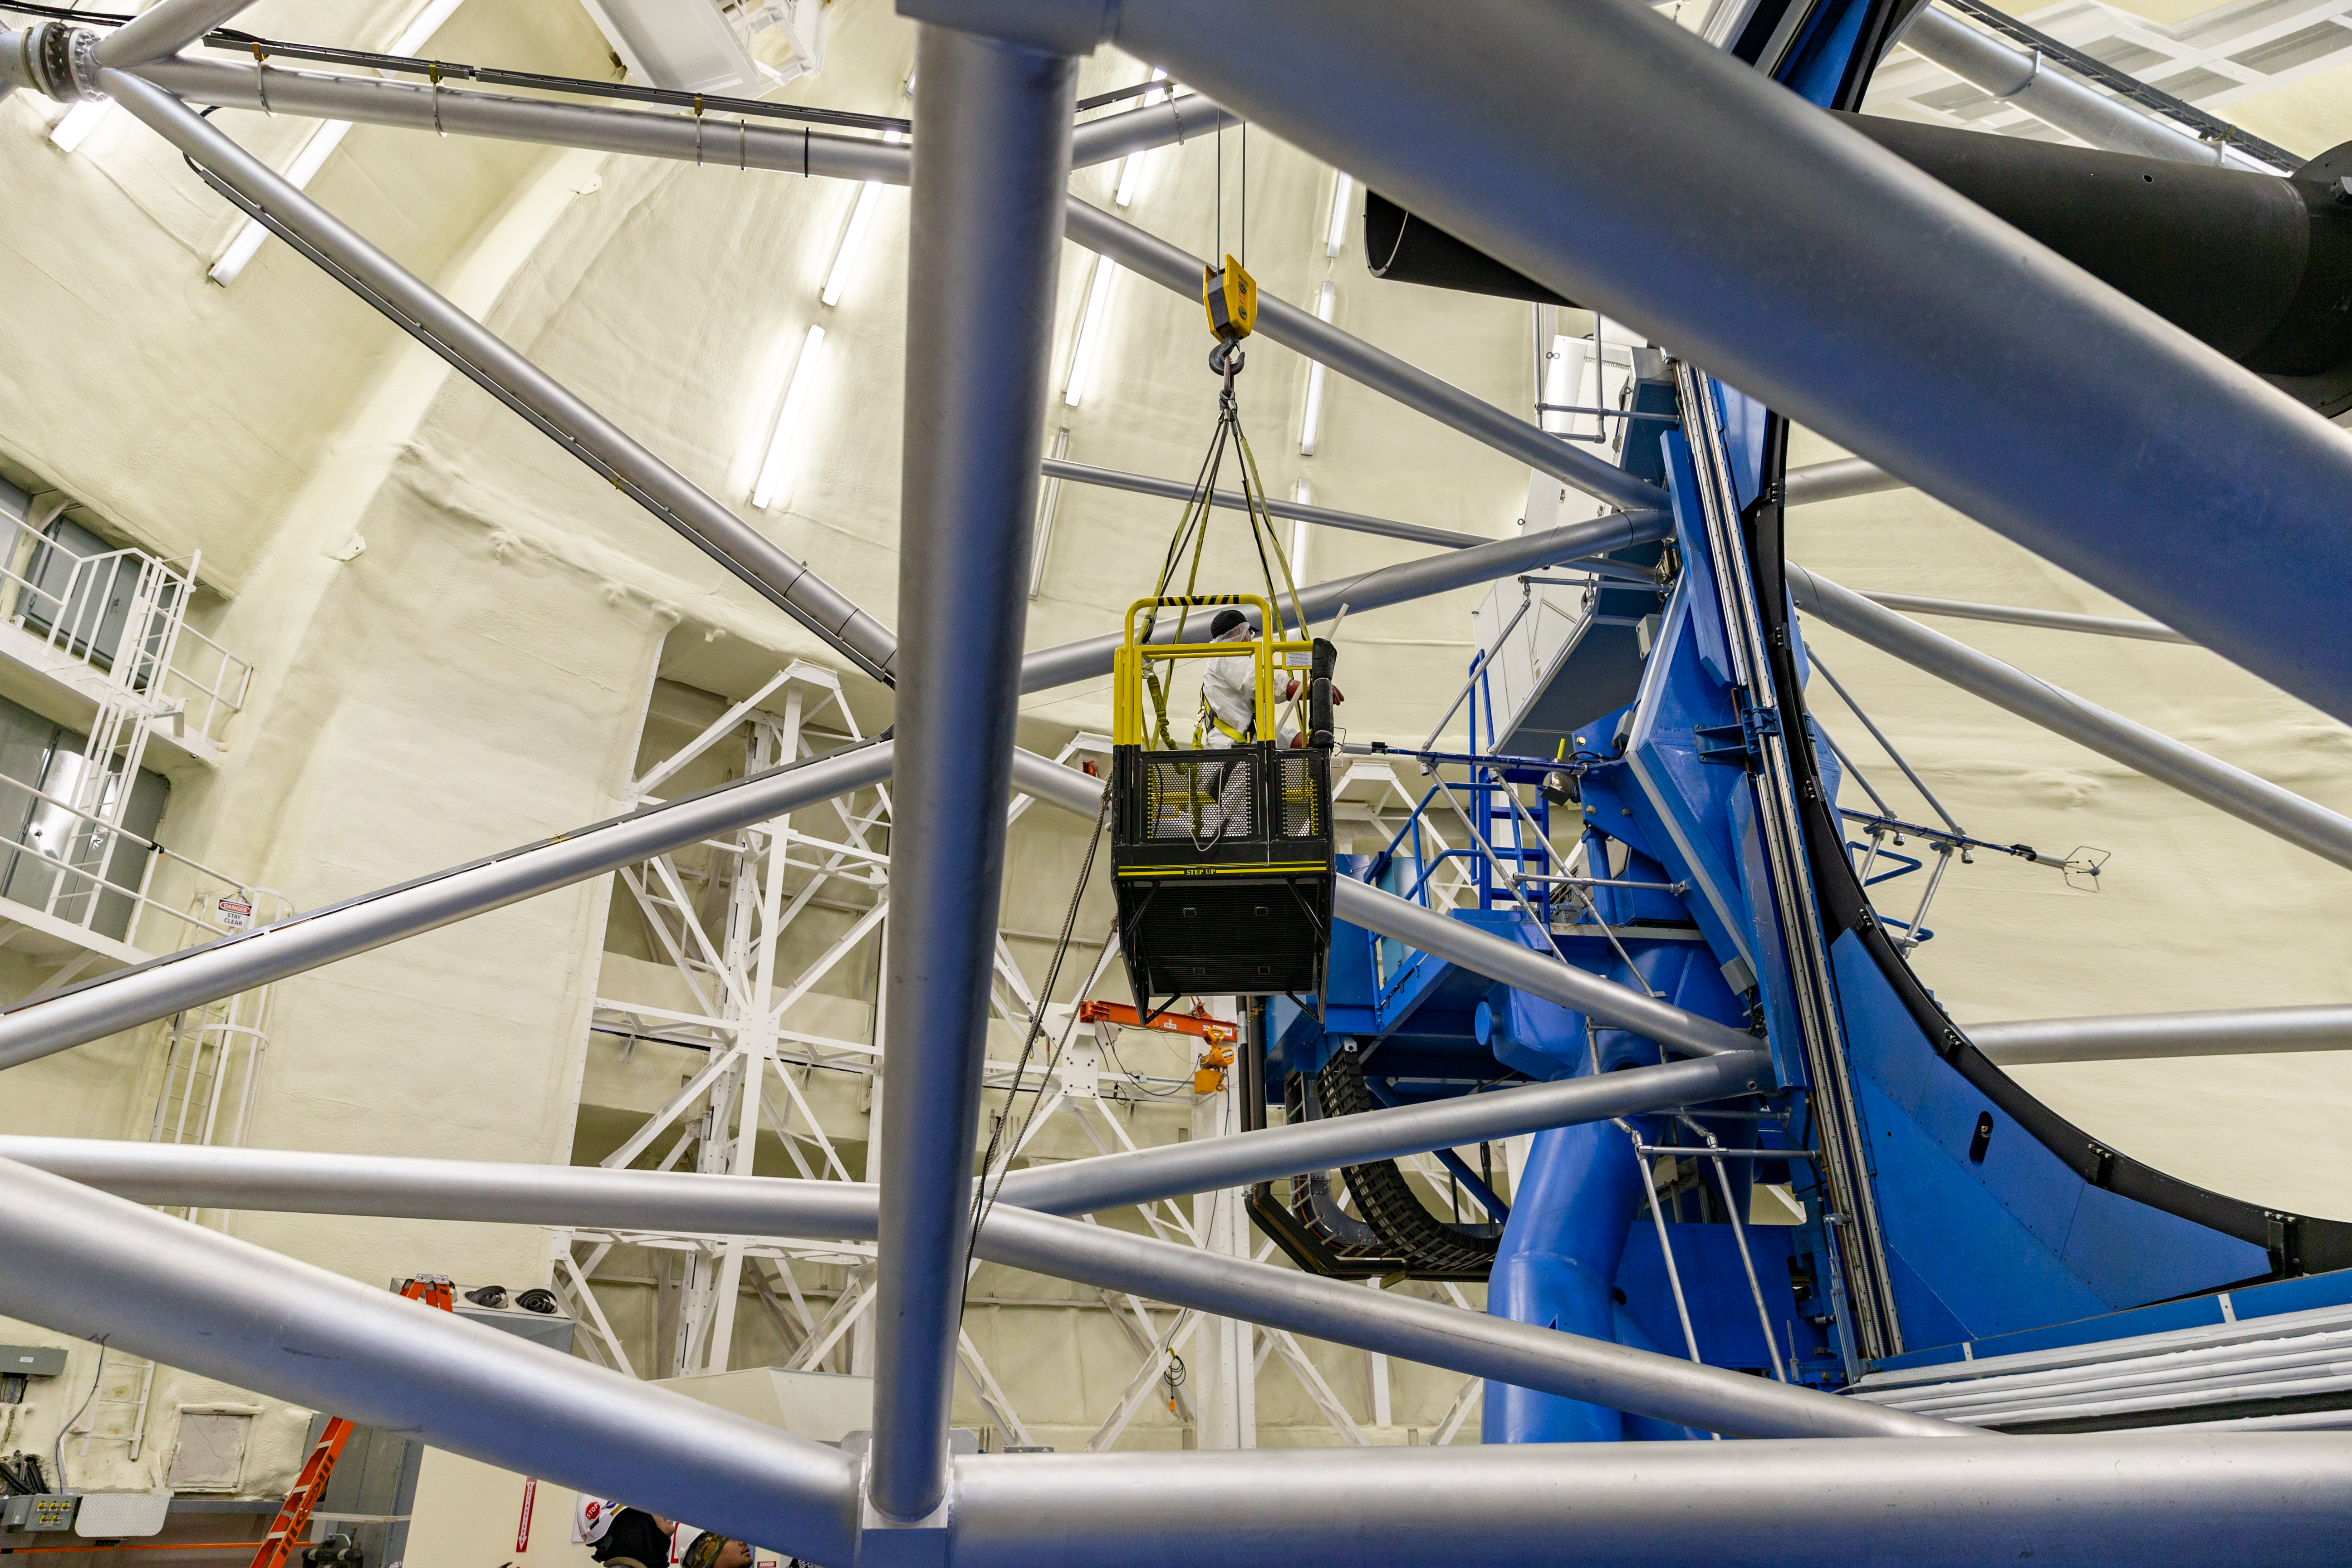

Mirror cleaning

A Gemini technician is being moved into place in order to clean the primary mirror with CO2.

Credit: International Gemini Observatory/NSF NOIRLab/AURA/J. Pollard